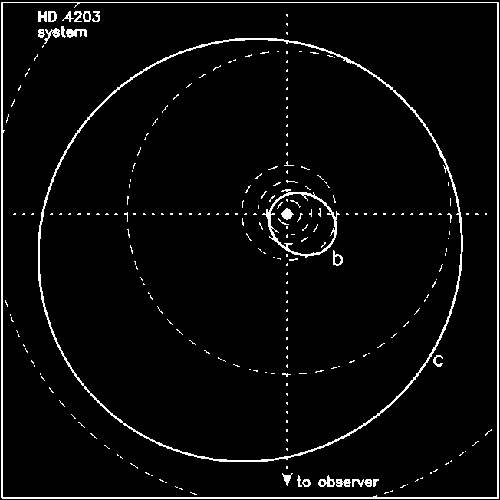

A top-down view of the HD 4203 system showing the orbits of the b planet and the newly discovered c planet

A top-down view of the HD 4203 system showing the orbits of the b planet and the newly discovered c planet. The orbits of the Solar System planets (from Mercury to Saturn) are shown as dashed lines for comparison.

Credit: International Gemini Observatory/NOIRLab/NSF/AURA